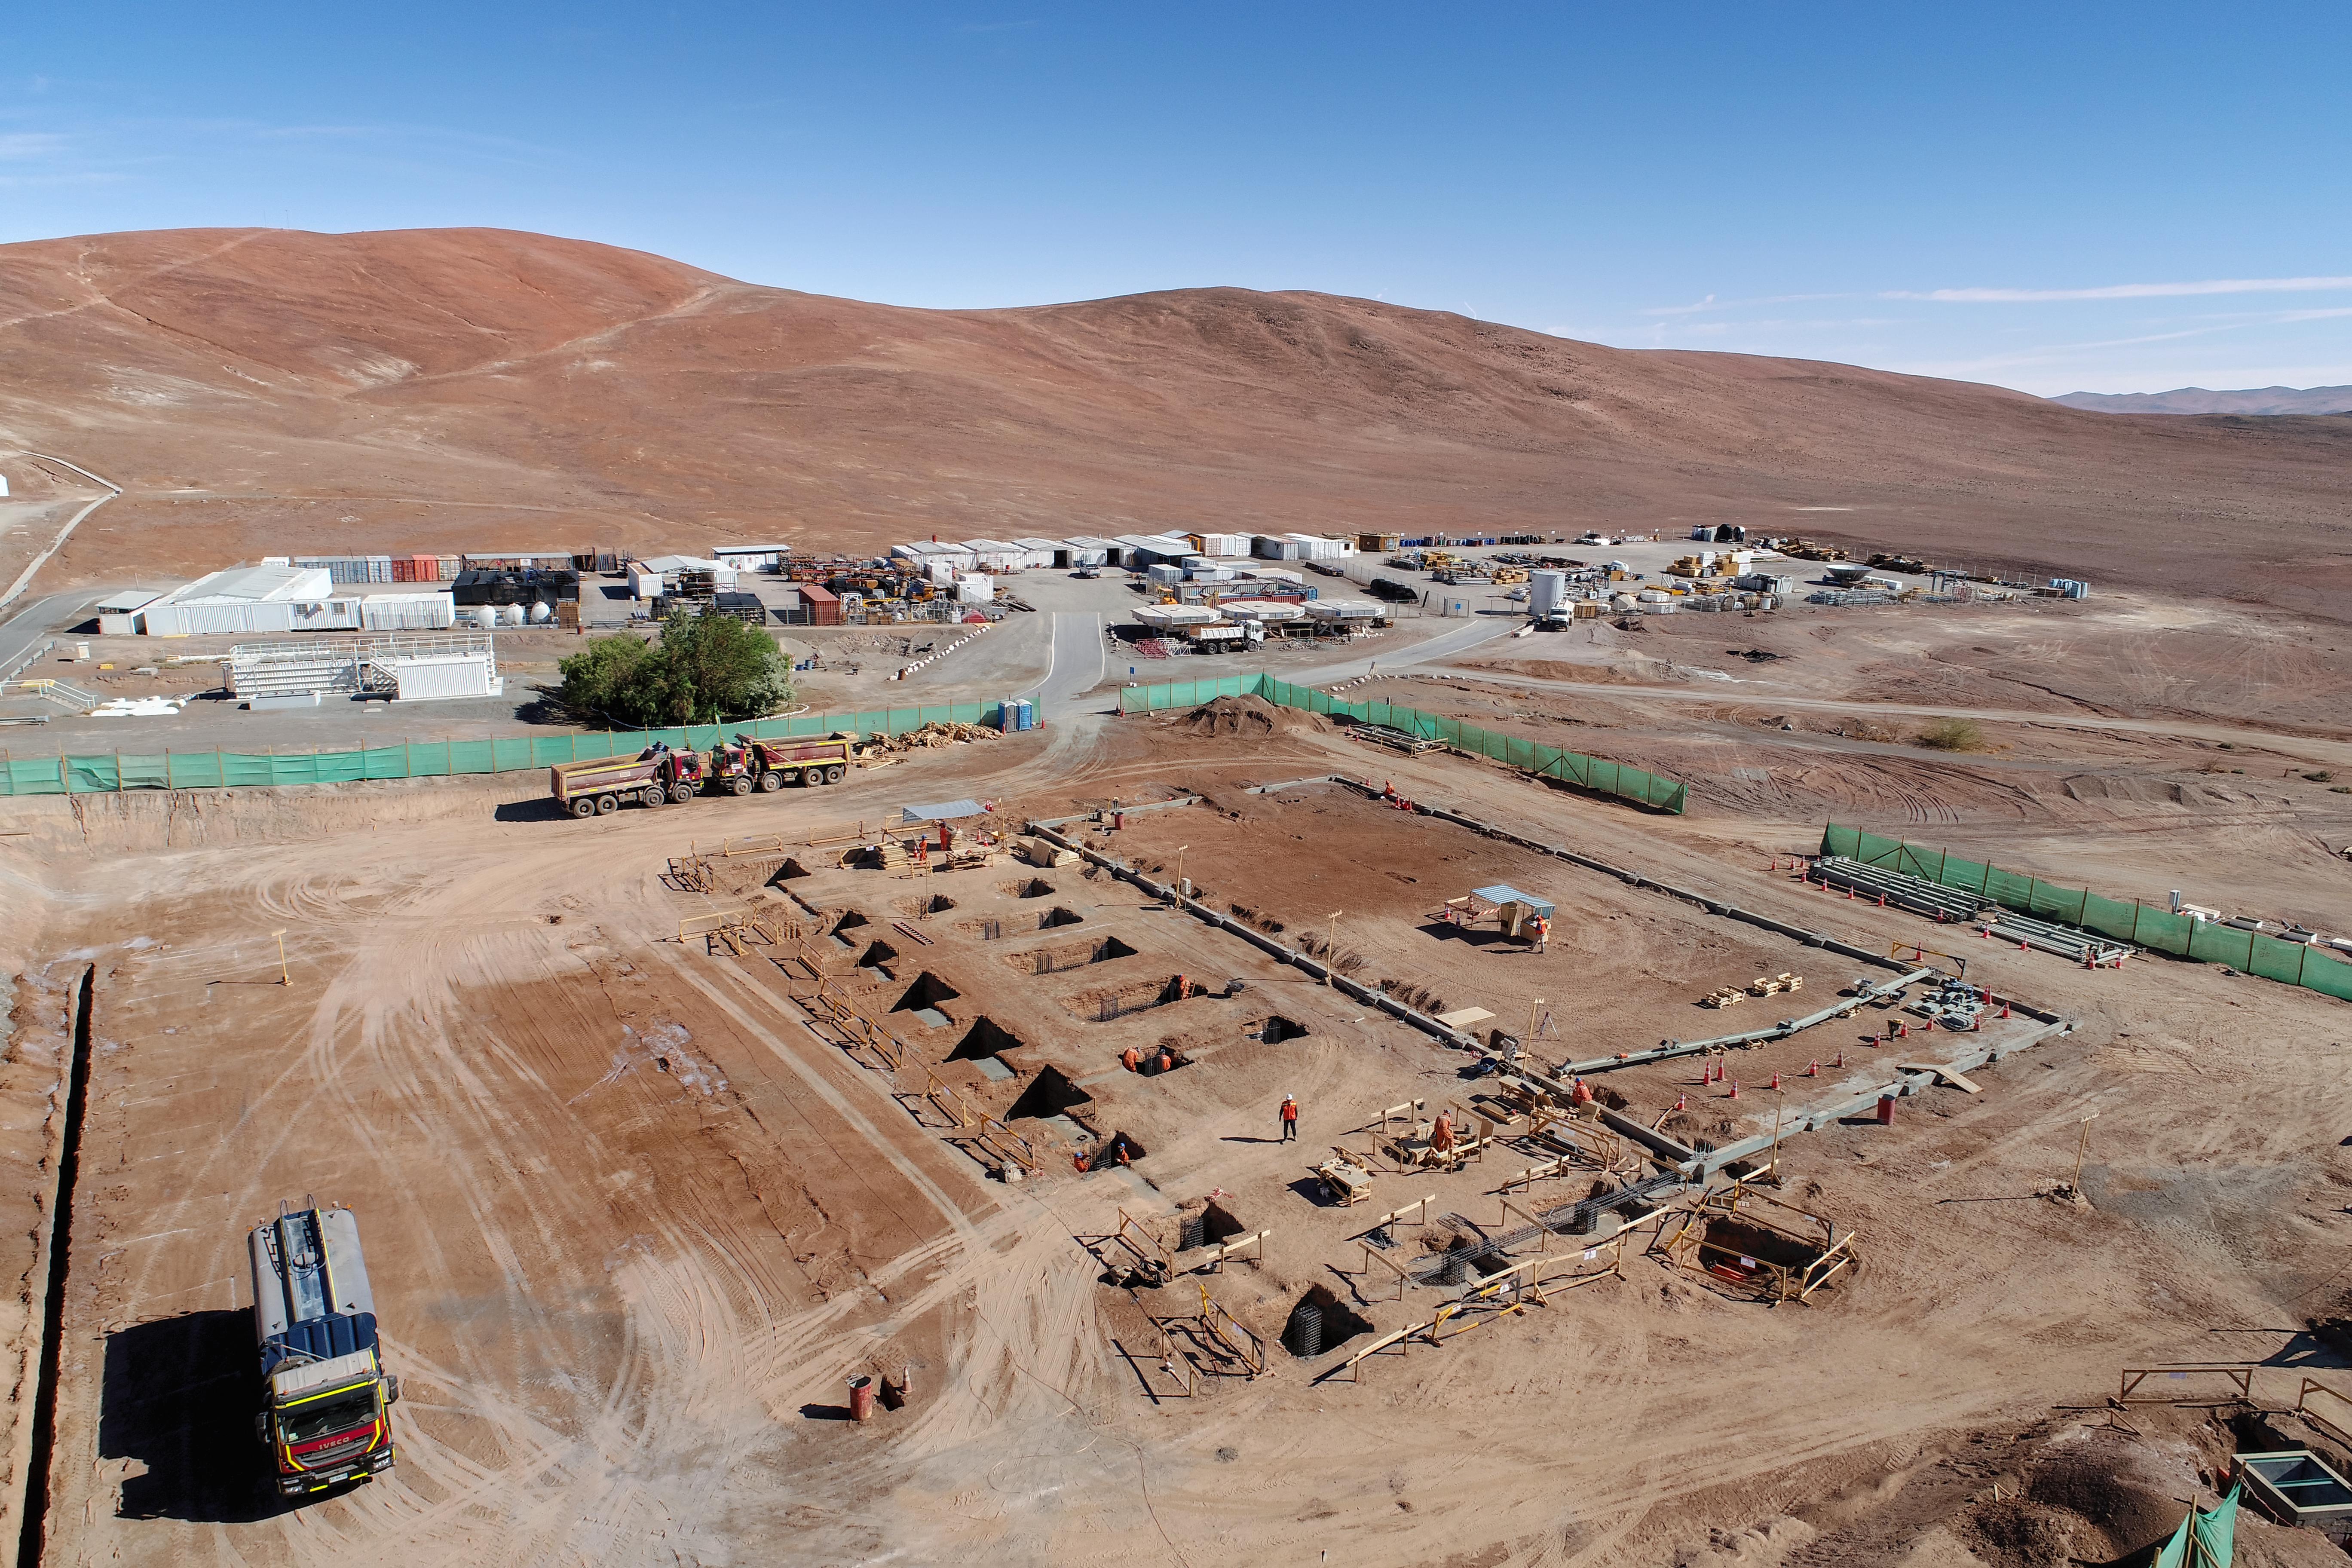

ELT Technical Facility at Paranal

The site of the ELT Technical Facility, at ESO's Paranal Observatory. This site, established in 2018, will serve as an initial assembly place for the mirrors of the ELT, as well as providing facilities for their maintenance.

Credit: G. Hüdepohl (atacamaphoto.com)/ESO